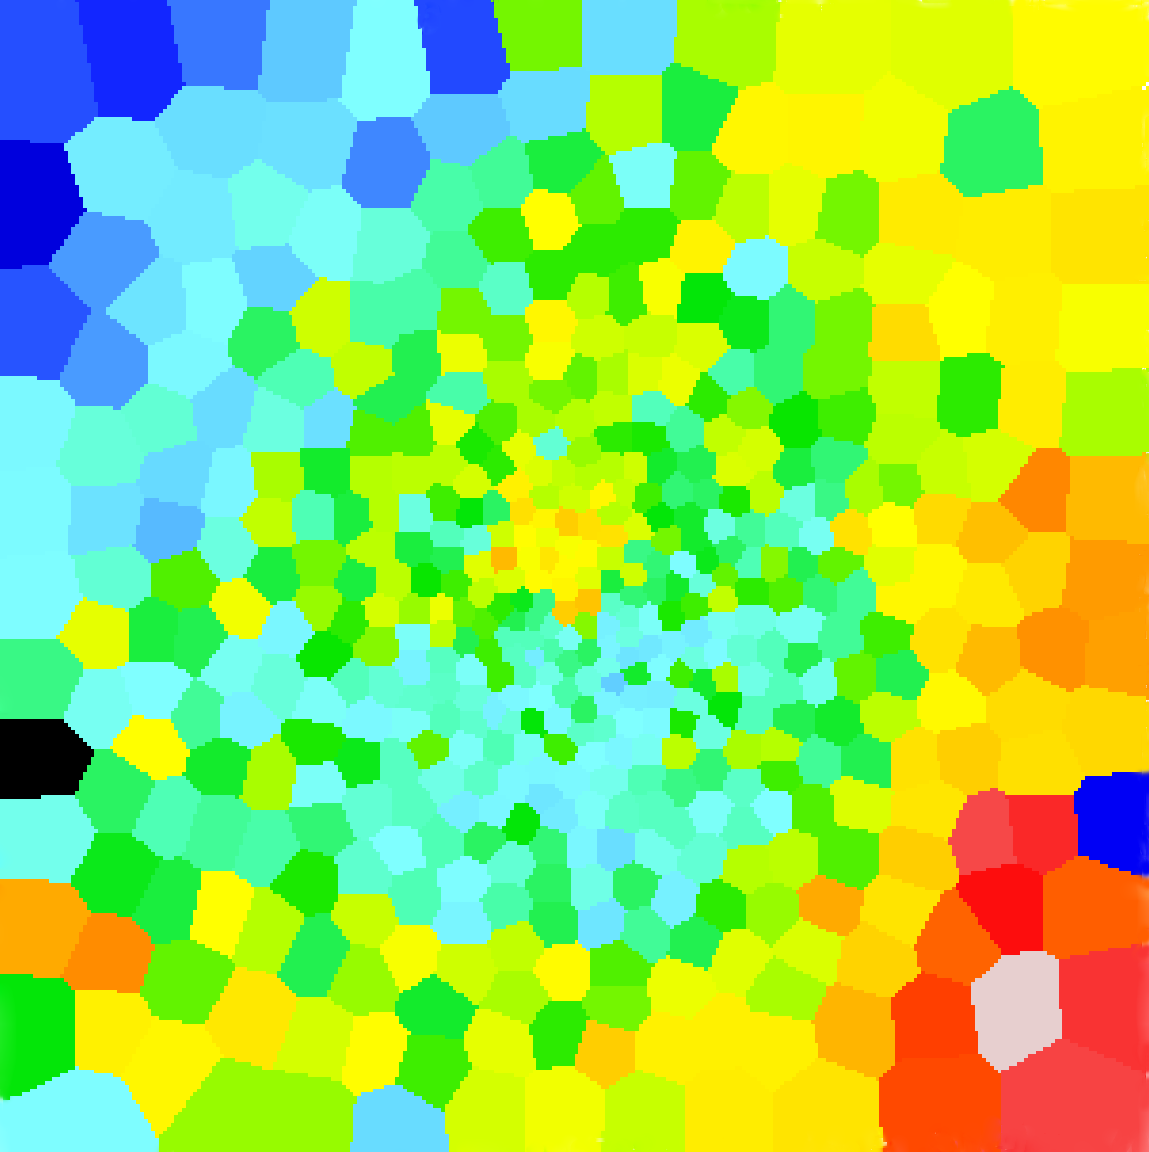

Galactic chromodynamics

This colourful picture resembles an abstract painting, or perhaps a contemporary stained-glass window. But it is actually an unusual view of a galaxy taken with the new MUSE instrument on ESO’s Very Large Telescope.

Colours in astronomical pictures are usually related to the real colour of an object. In this image, however, the colours represent the motion of the stars that form the giant elliptical galaxy Messier 87 — one of the brightest galaxies in the Virgo Cluster which lies about 50 million light-years away.

Red in the image indicates that stars in that part of the object are, on average, moving away from us, blue means they are coming towards us, and yellow and green are in between.

This new map of Messier 87 from MUSE shows these trends more clearly than ever before. It reveals a slow rotation of this massive object — the upper left part (in blue) is coming towards us and the lower right (in red) is moving away. It also reveals some unexpected features — for example the reversal of colours at the centre of the image, with blueish in the lower part of the centre and yellow–orange in the upper part — that suggest Messier 87 may have had a more dramatic past than previously believed, and may thus be the result of the merging of several galaxies.

A paper discussing these observations was published by the team led by Eric Emsellem, ESO Head of the Office for Science, in the letters of the Monthly Notices of the Royal Astronomical Society.

Credit: Eric Emsellem/ESO